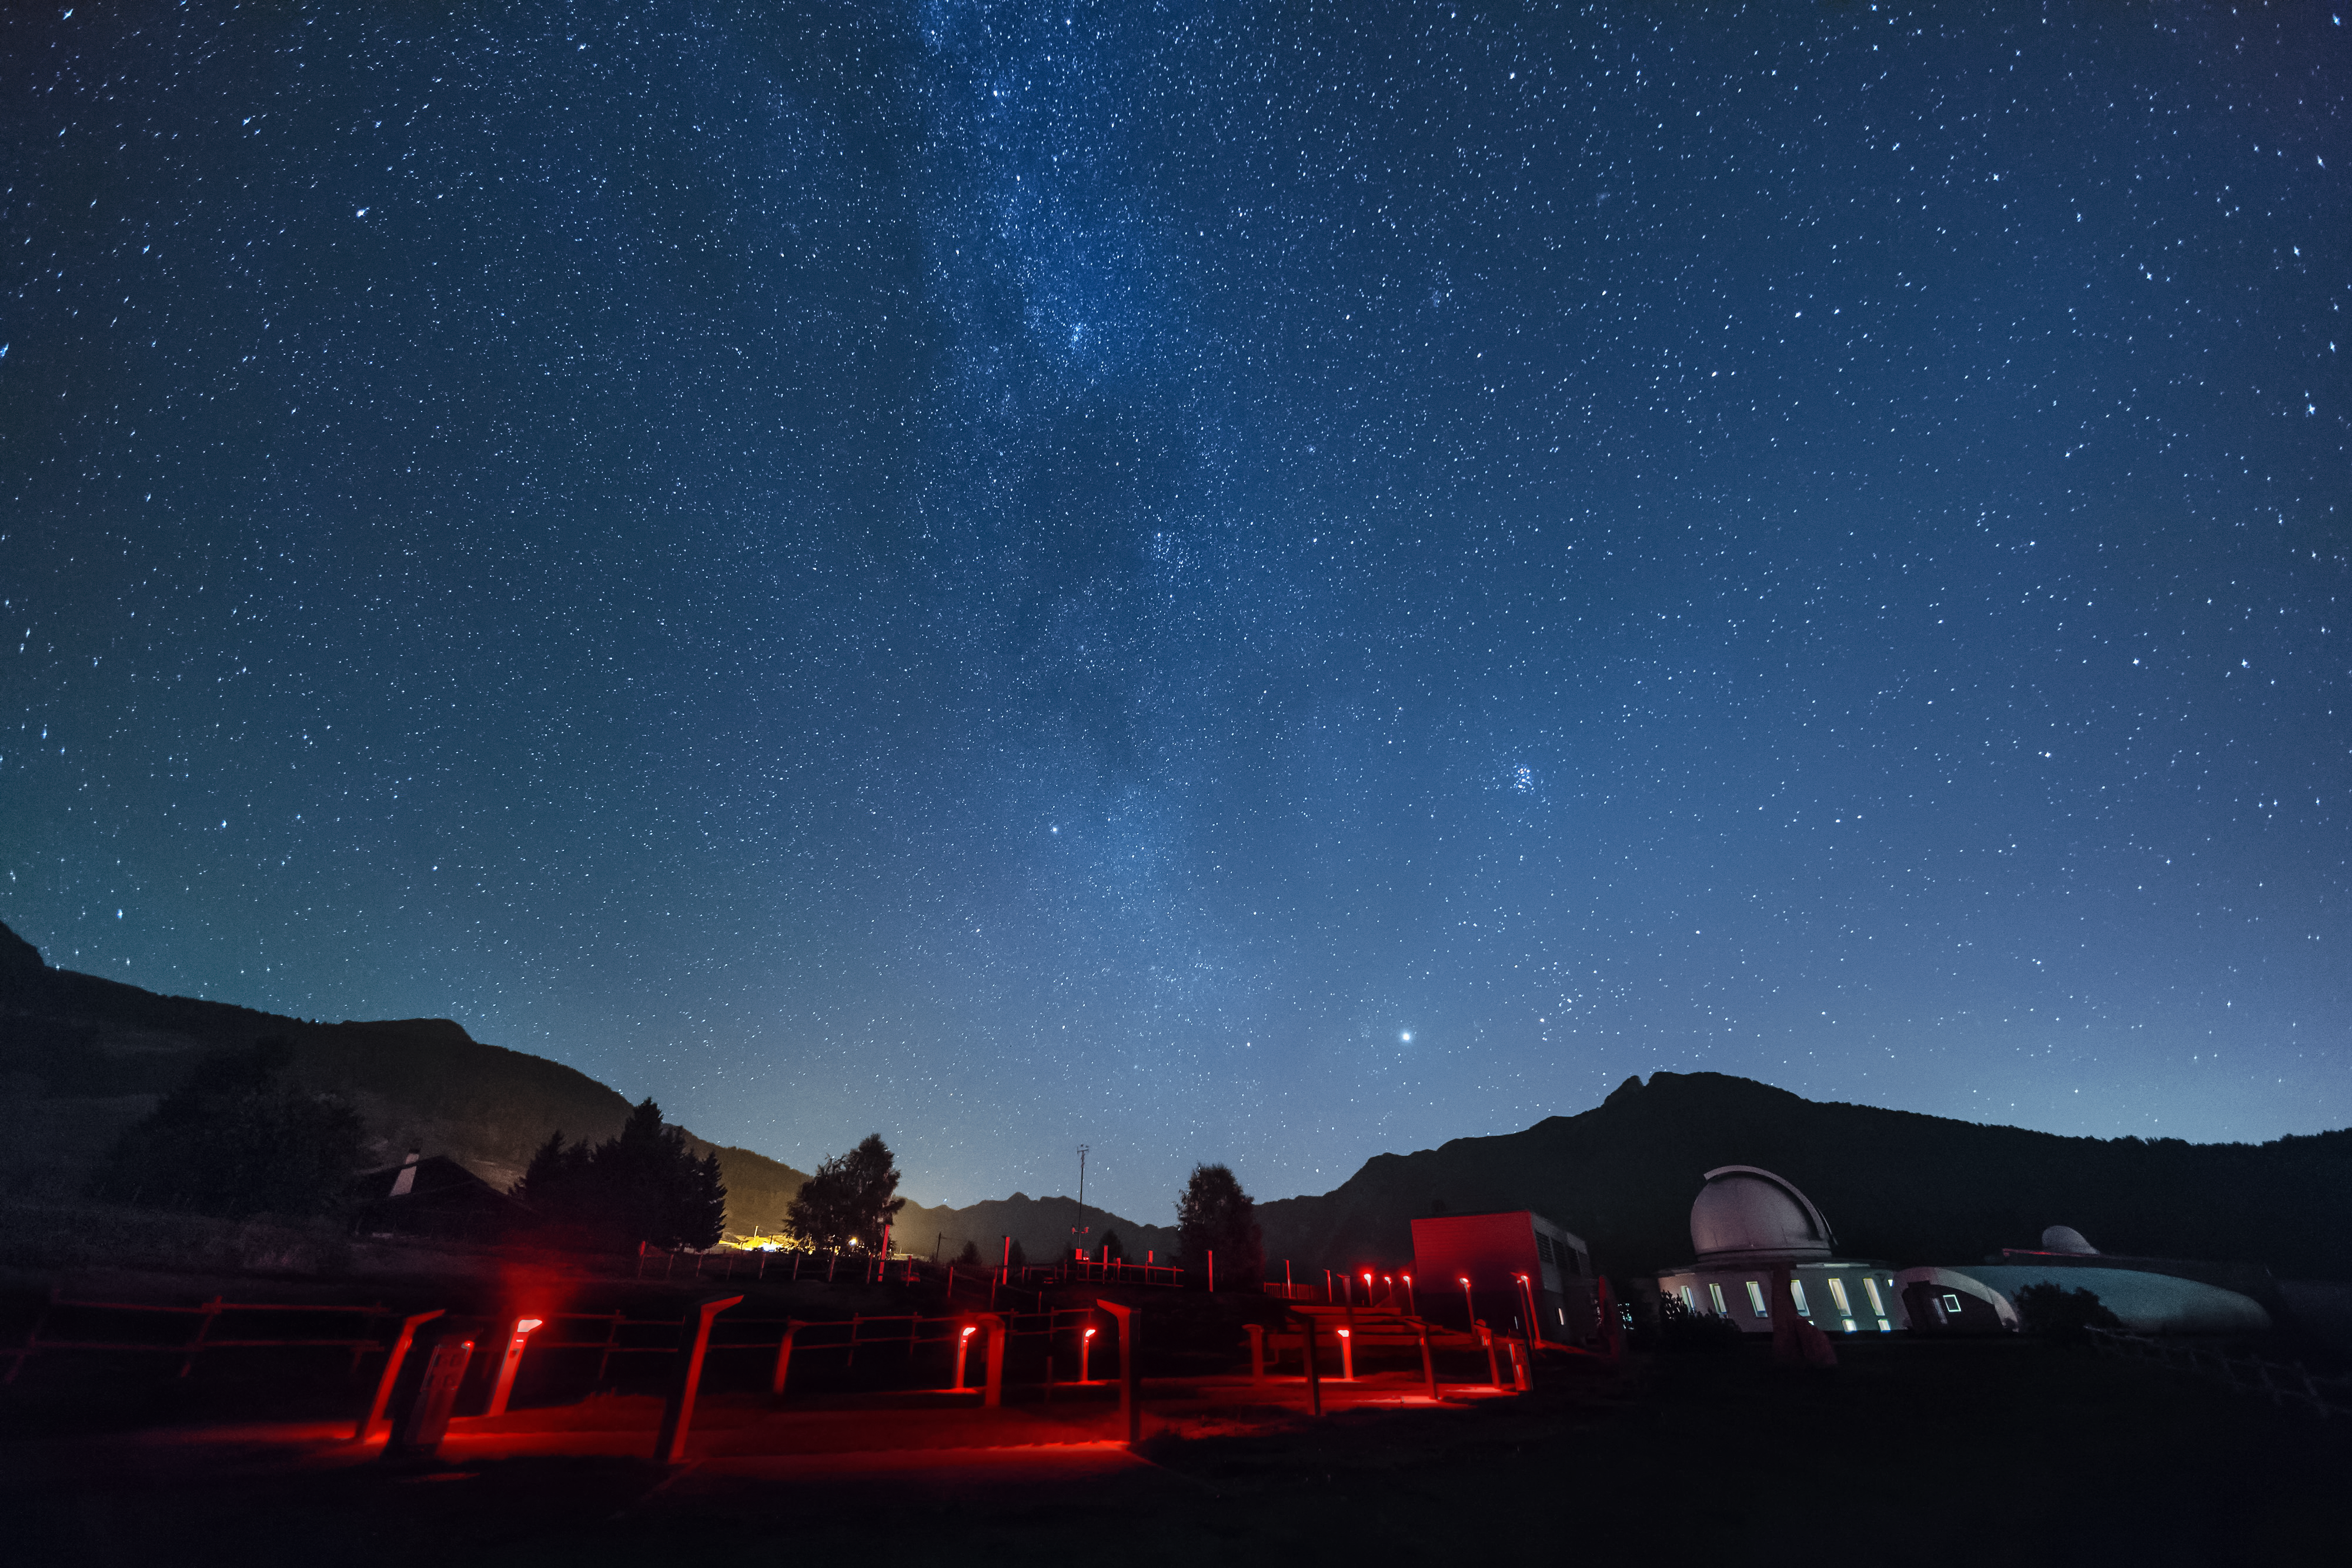

Astronomical Observatory of the Aosta Valley

The beautiful night sky over the Astronomical Observatory of the Aosta Valley is captured in this spectacular photograph from Saint-Barthelemy, Nus, Italy. The observatory will host the third ESO Astronomy Camp from 26 December 2015 to 1 January 2016.

Credit: Giovanni Antico (gantico.com)/ESO